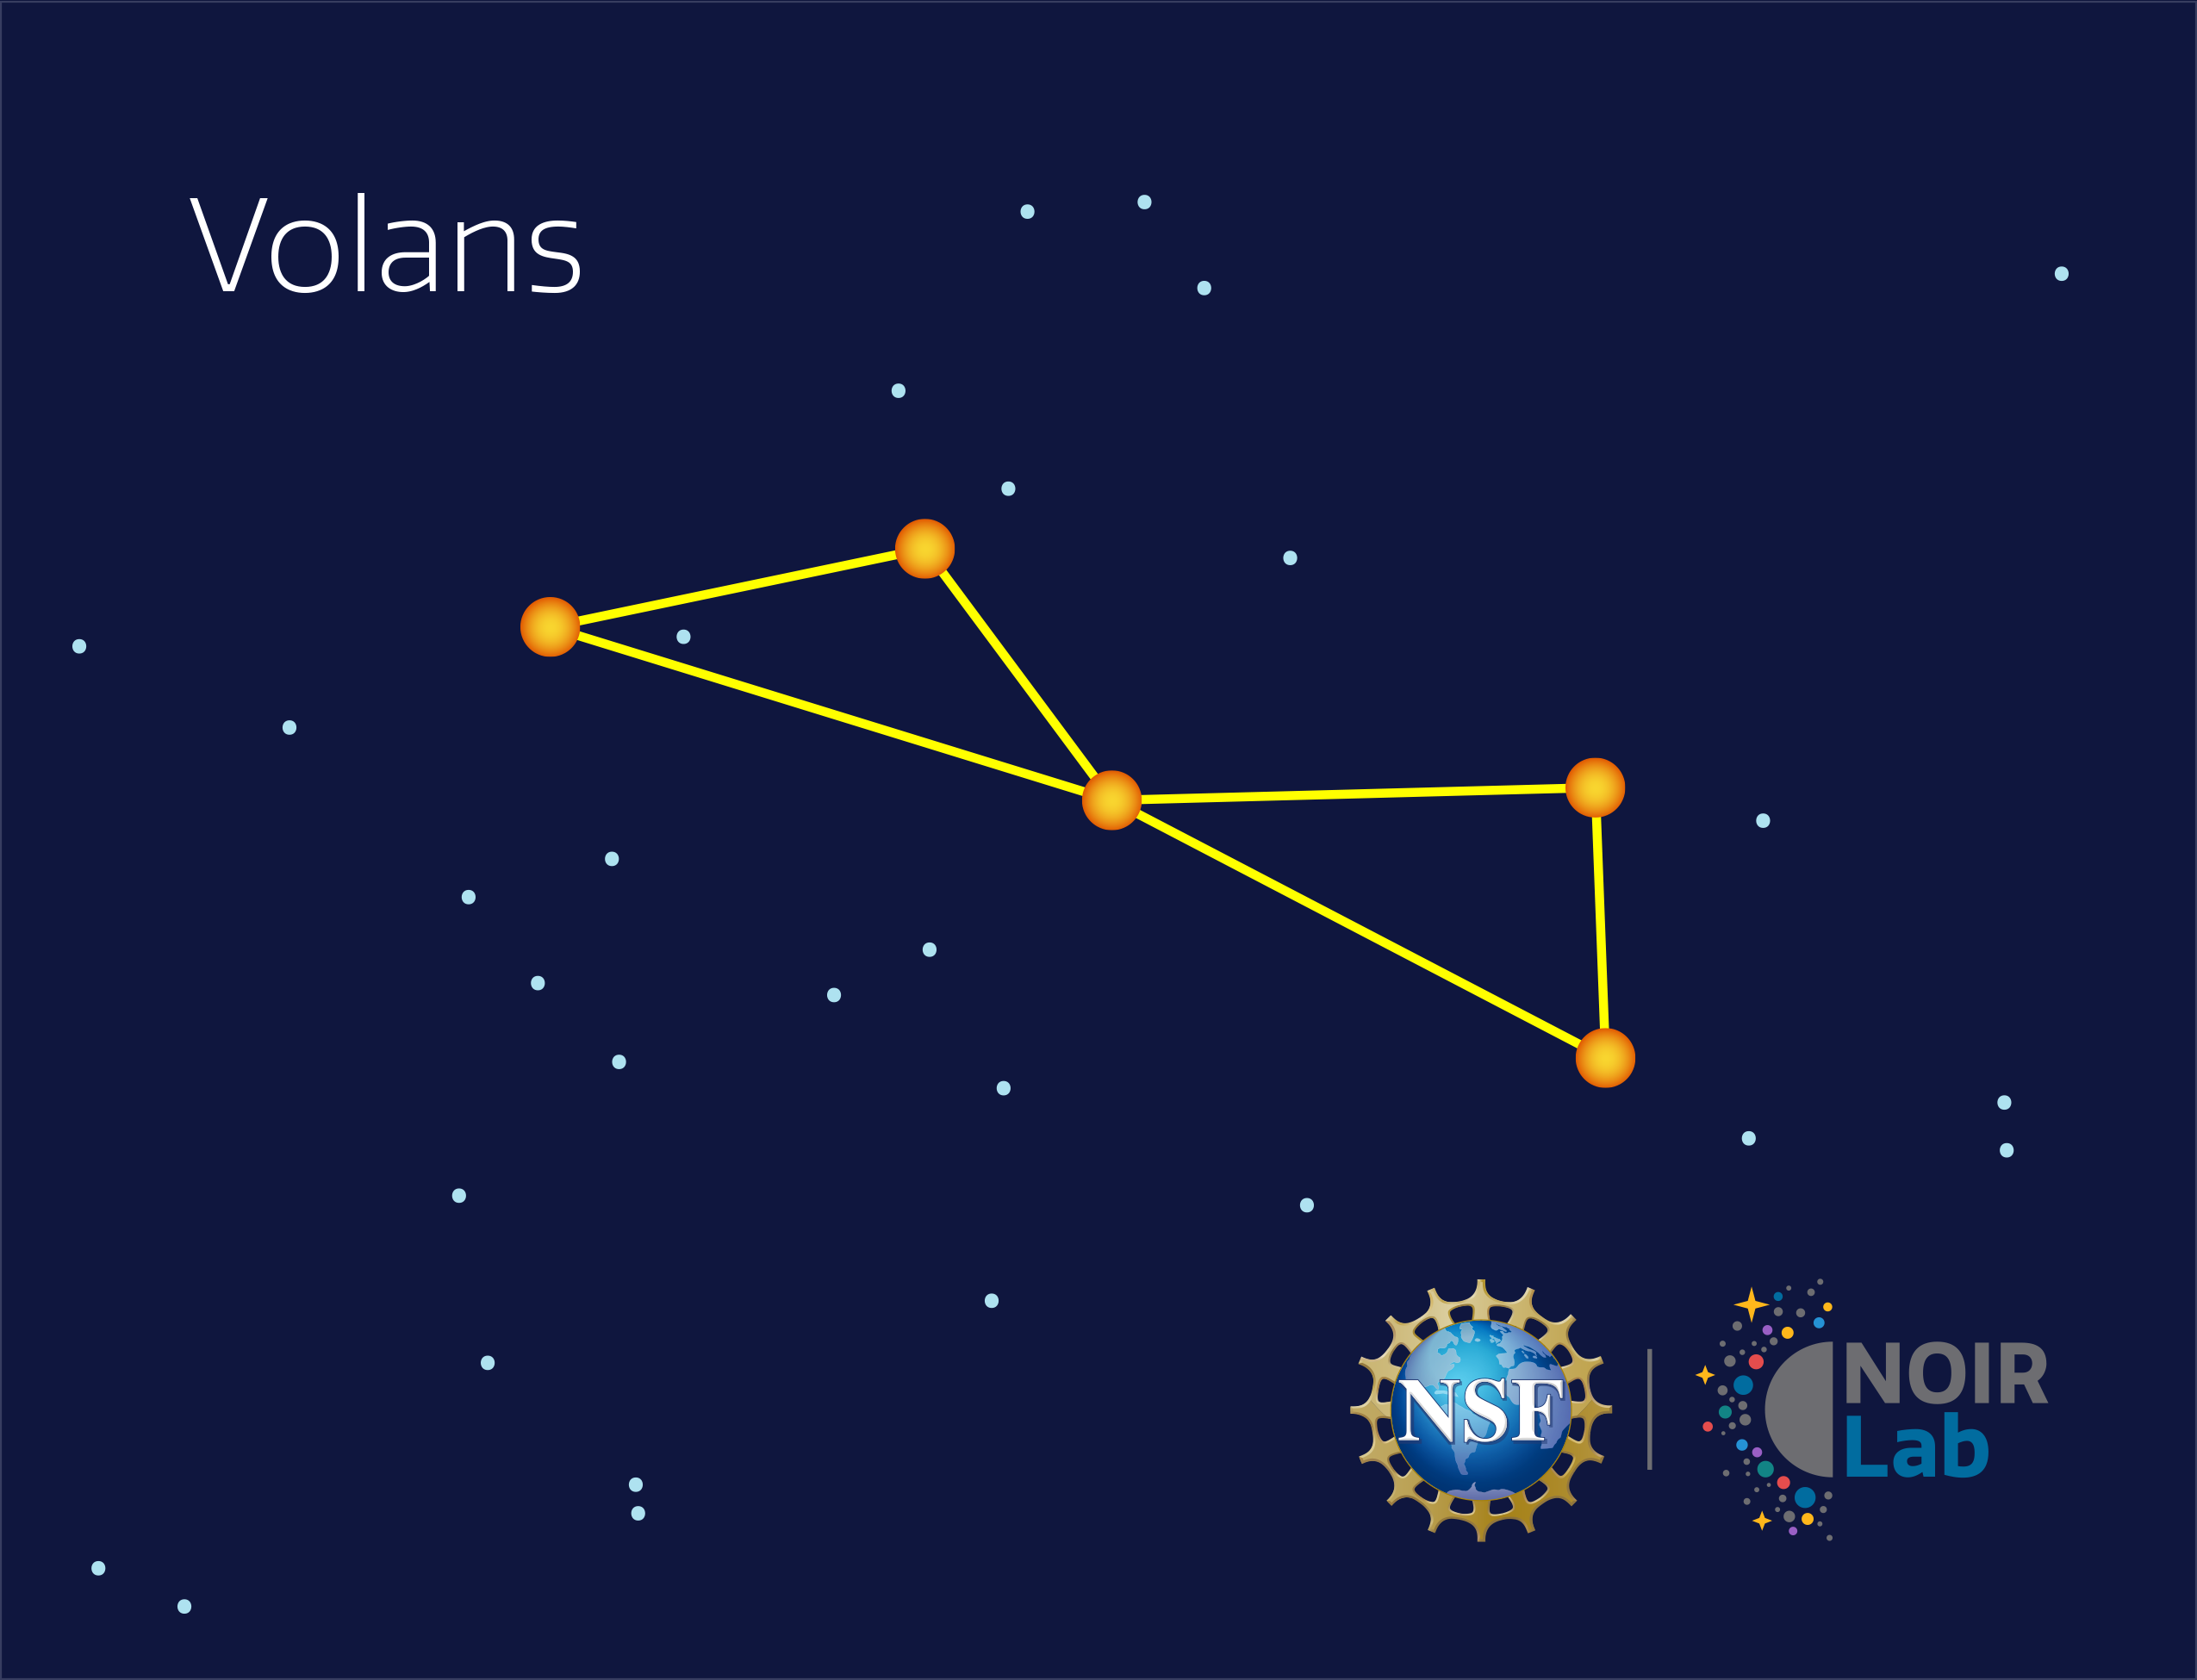

Volans

Credit: NOIRLab